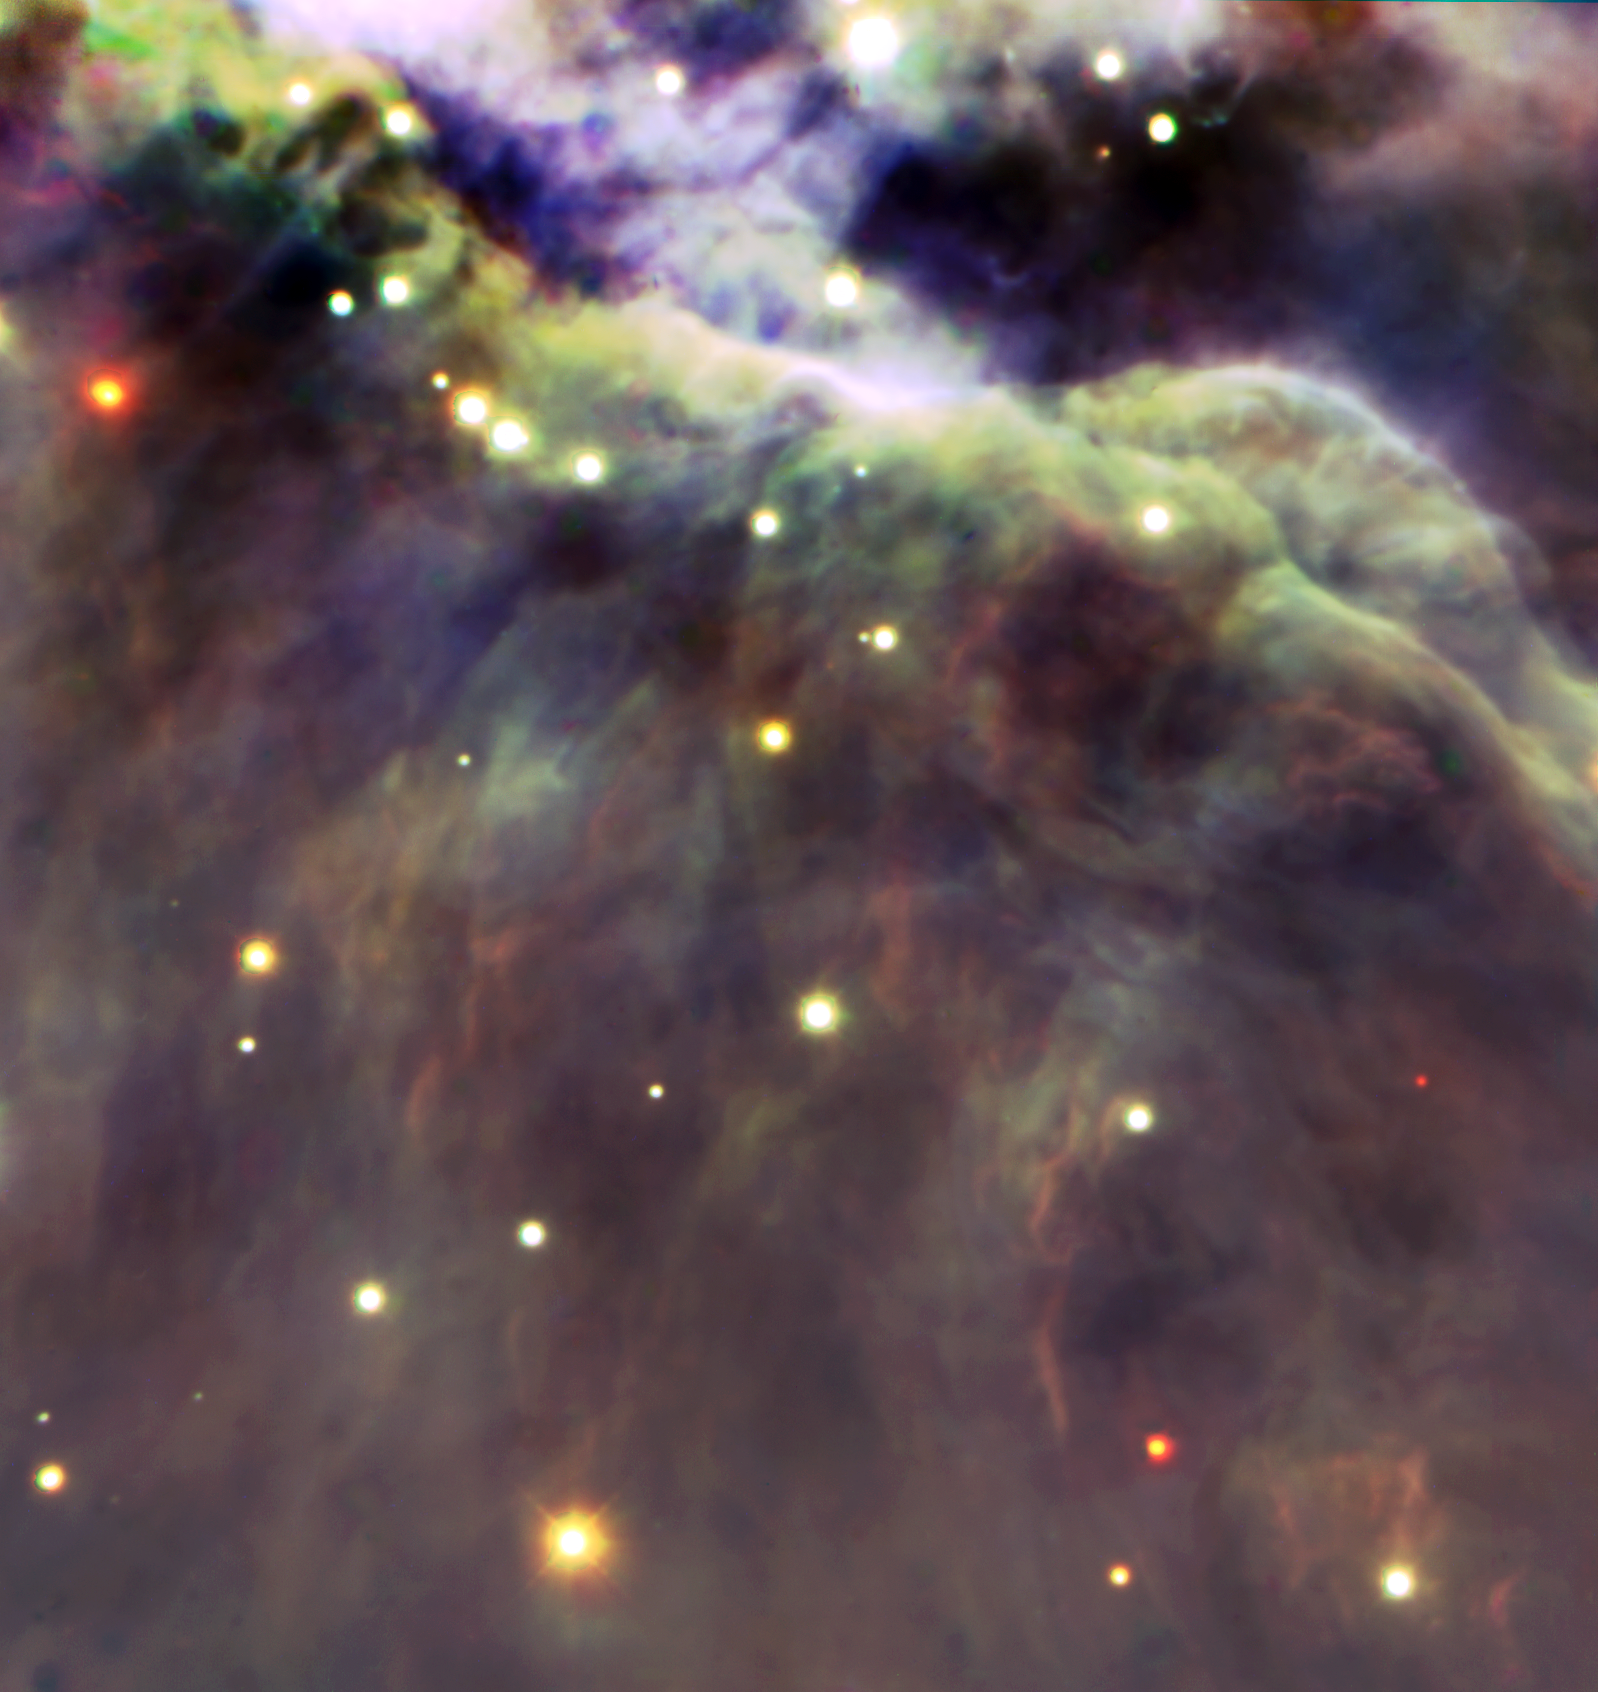

Trapezium (M42)

Gemini South image showing a section of the "Trapezium" region of the Orion Nebula as seen at infrared wavelengths using the Flamingos-I near infrared imager. Technical Details: This image is a combination of 3 separate "B&W" images centered on the J, H and K bands to produce this color image.

Credit: International Gemini Observatory/University of Florida/Phil Lucas